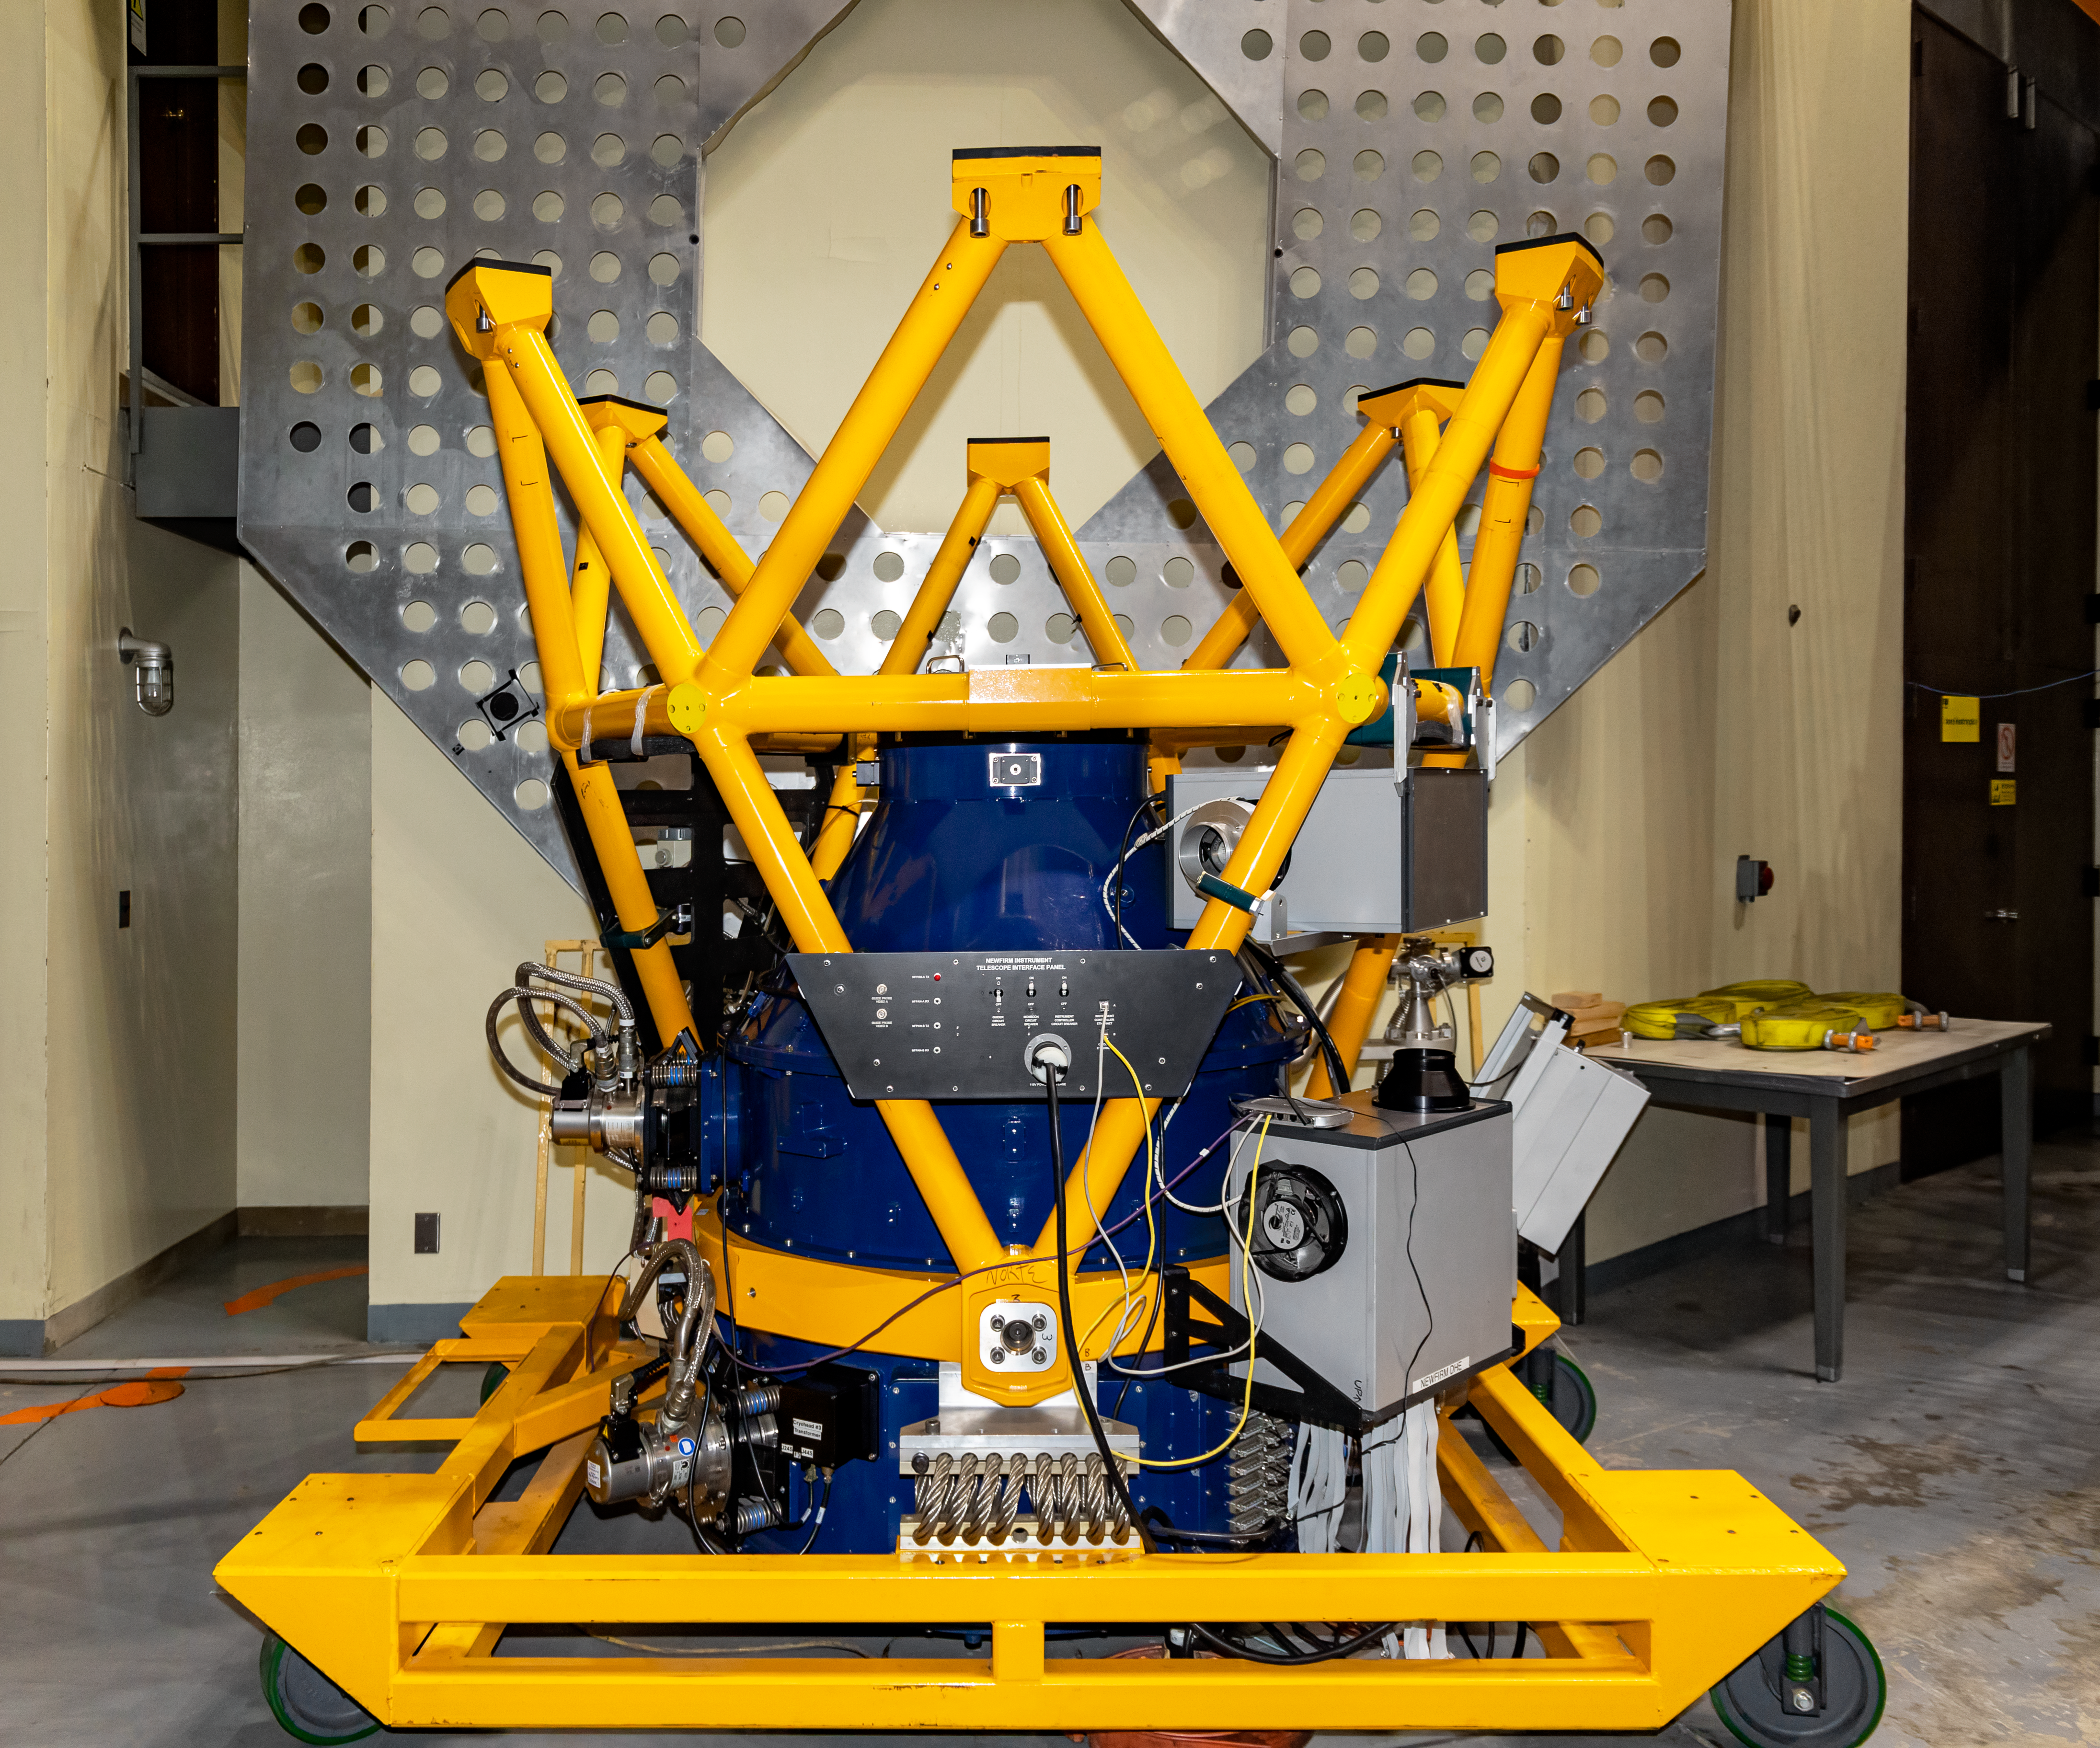

NEWFIRM

The instrument NEWFIRM to be installed on the Víctor M. Blanco 4-meter Telescope at Cerro Tololo Inter-American Observatory.

Credit: CTIO/NOIRLab/NSF/AURA